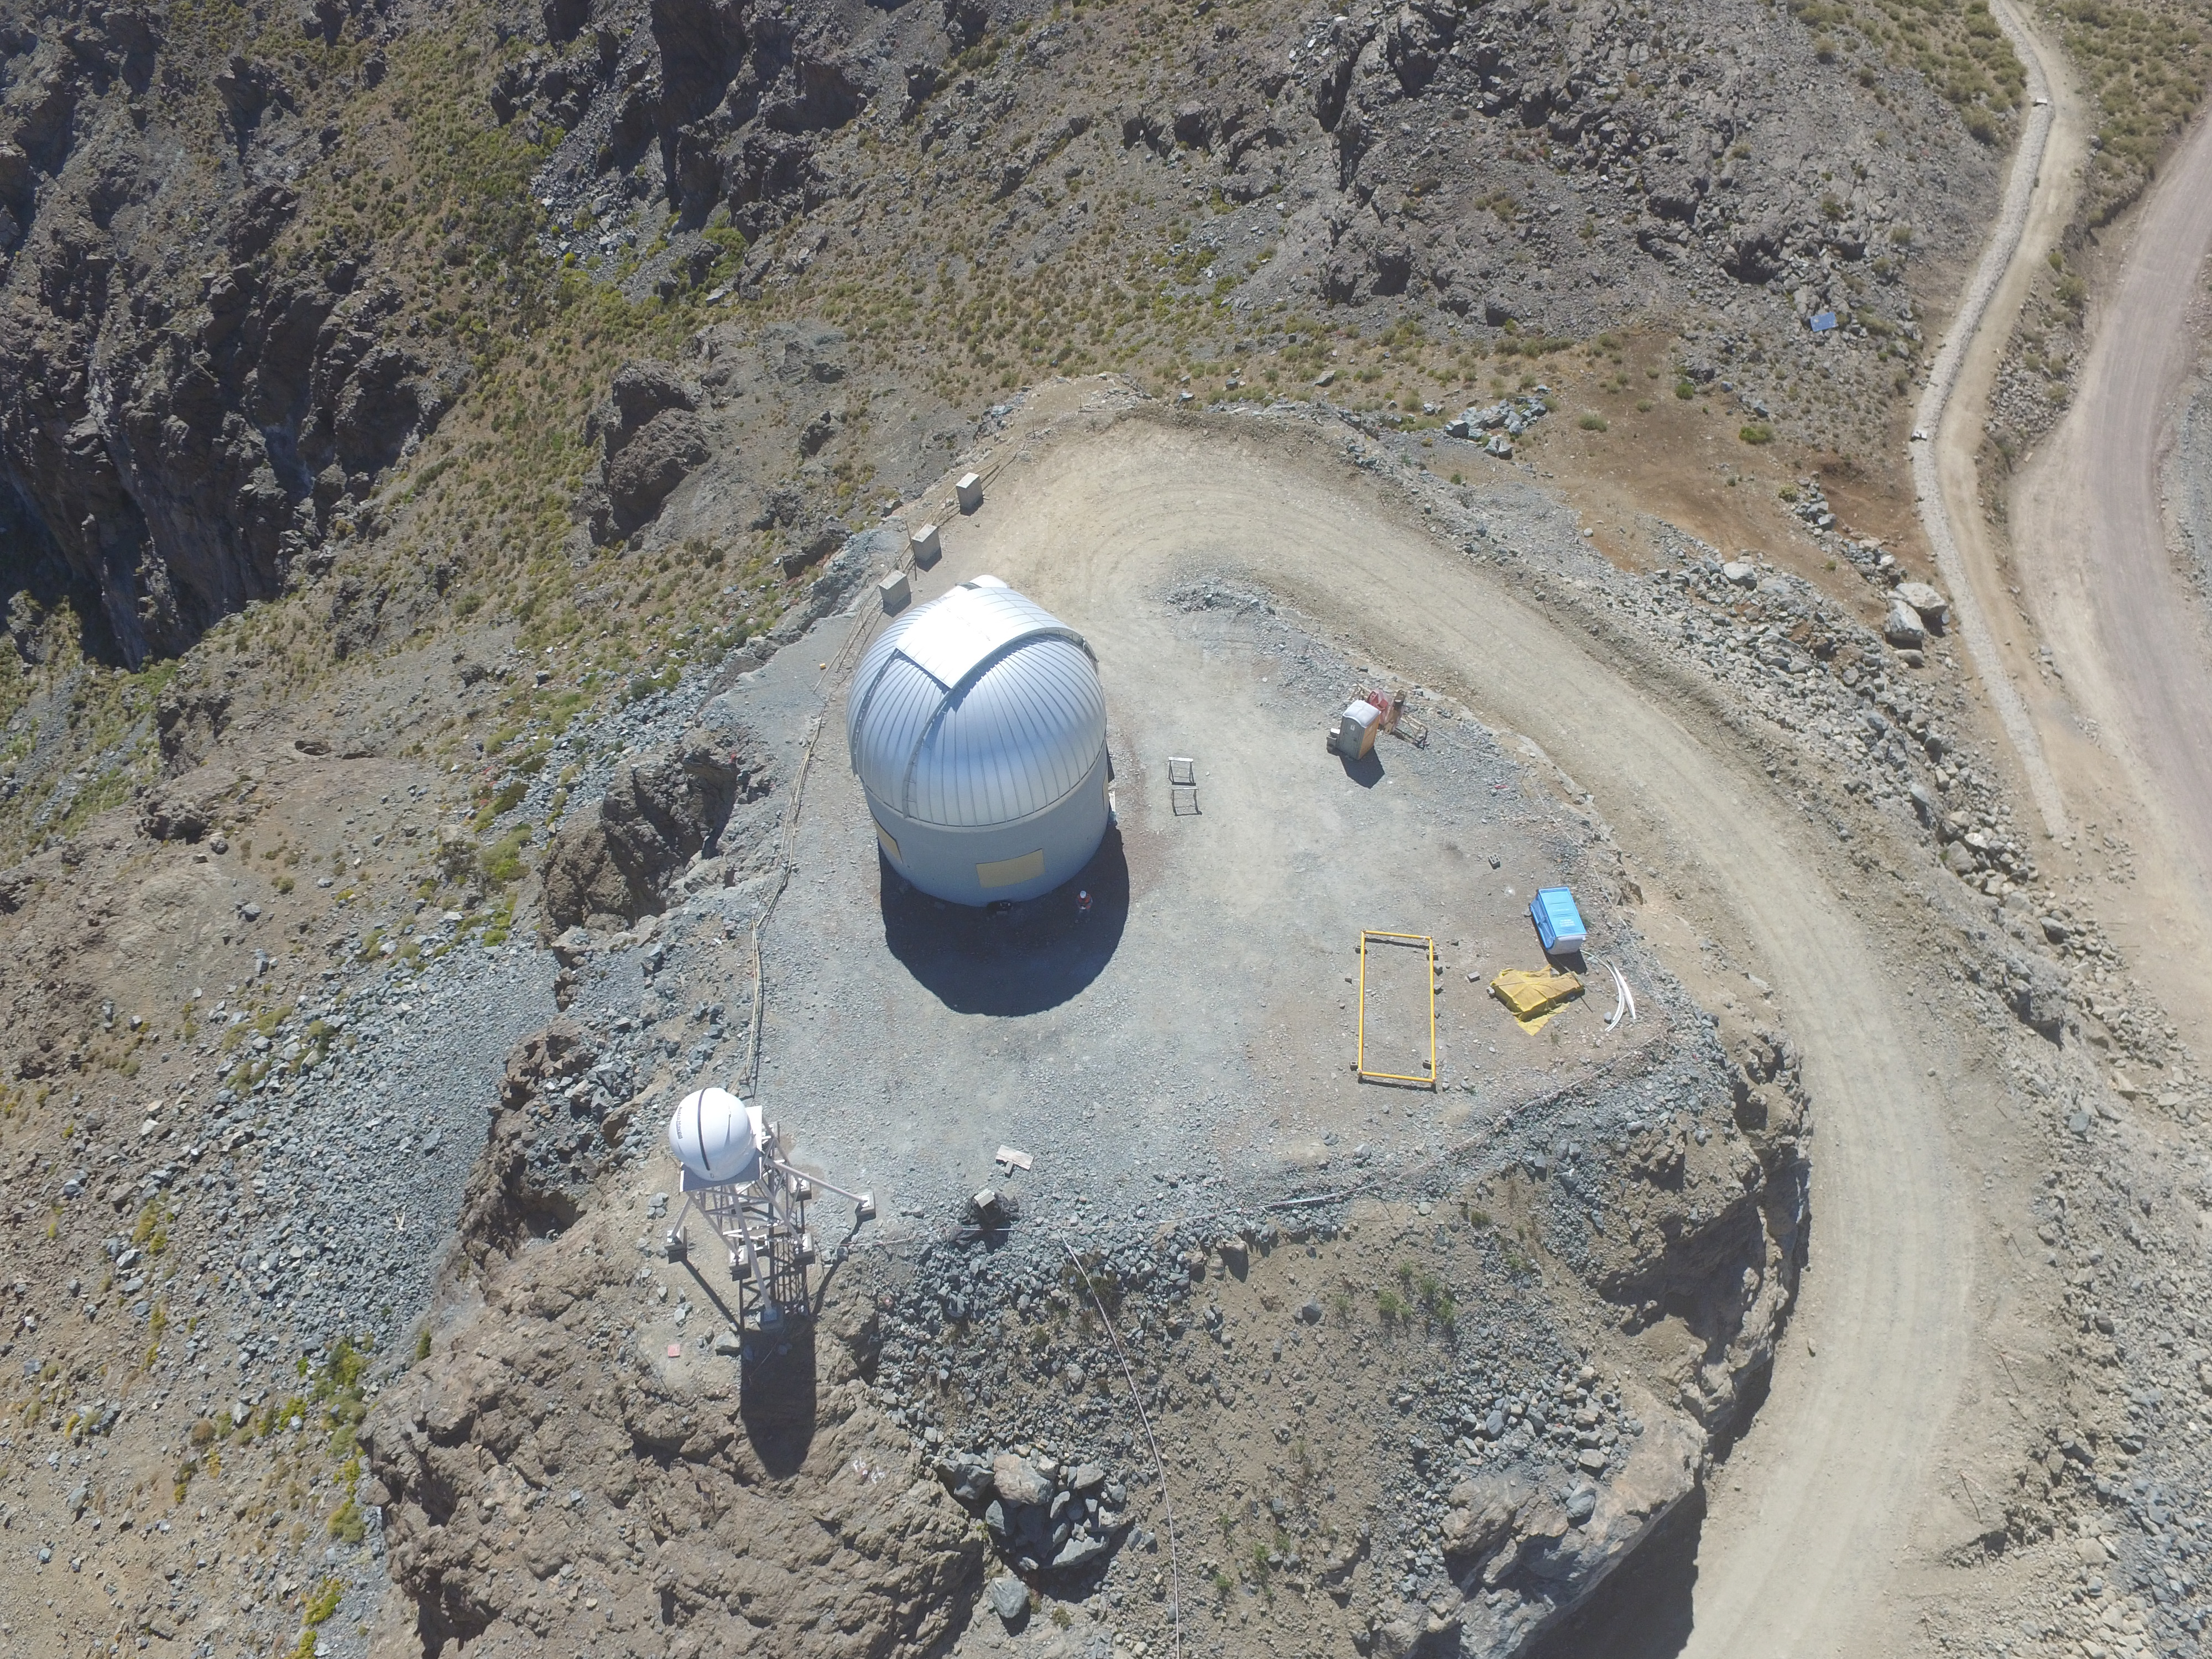

Drone Photo of LSST Facility and Environs December 2017

LSST Assembly Integration Verification (AIV) Manager Jacques Sebag submitted these aerial drone photos of the LSST facility, taken on December 28. The photos were taken after the LSST team collaborated with subcontractor Besalco to move the facility mobile roof to the flat area located on the north side of the lower enclosure. Congratulations to all for this achievement at the end of 2017!

Credit: Rubin Observatory/NSF/AURA